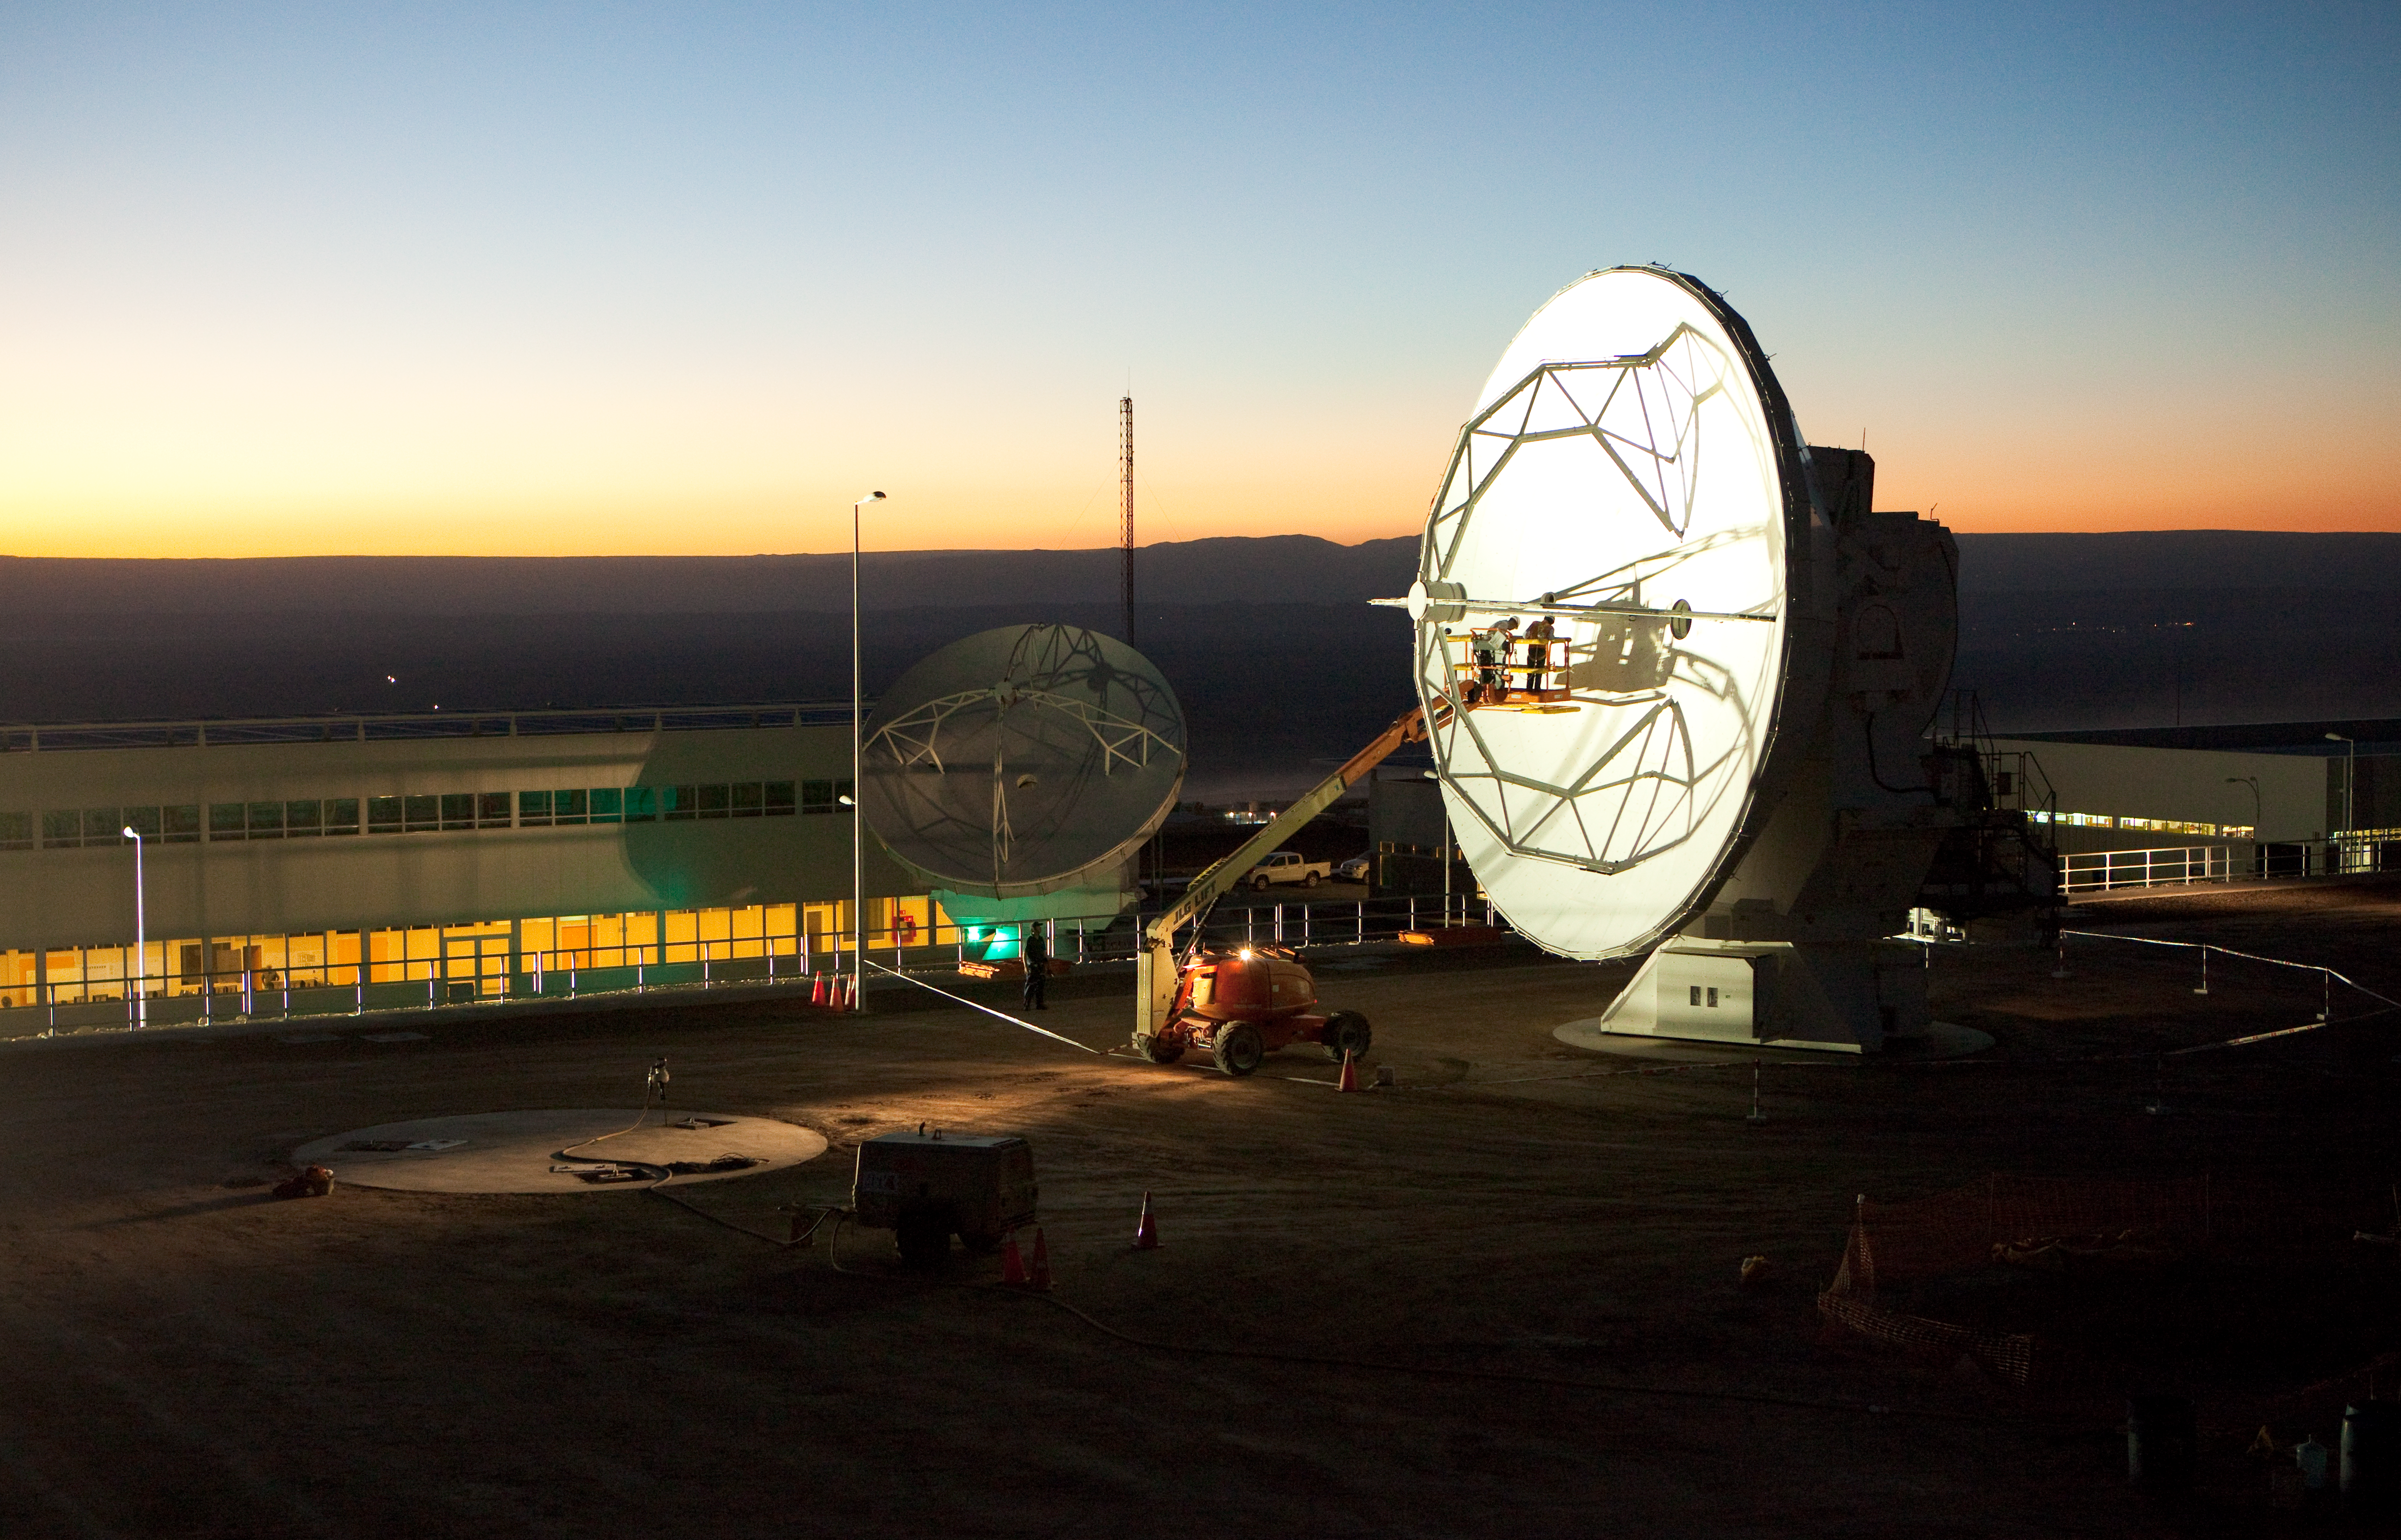

ALMA antennas and OSF at sunset

A view towards the west of the Japanese and American ALMA antennas and the Operational Support Facility at sunset. Image taken in March 2009.

Credit: ALMA (ESO/NAOJ/NRAO)